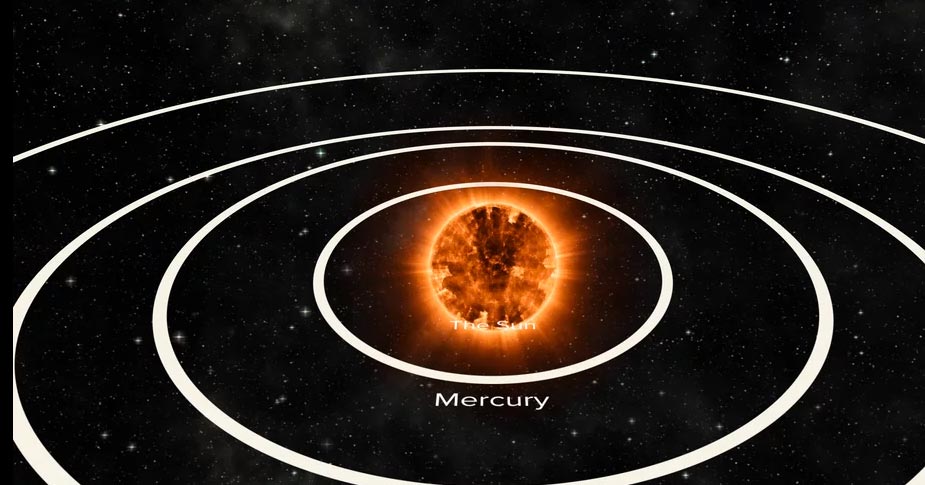

Animation of Betelgeuse to Scale with our Solar System

Betelgeuse, a red giant star in the constellation of Orion, is huge compared to our Sun. This size comparison places it in the center of the solar system, showing how it's diameter would would extend beyond the orbit of Mars. Find out more here: https://public.nrao.edu/explore/milky-way-explorer/.

Credit: Alexandra Angelich (NRAO/AUI/NSF). Music: Mark Mercury.